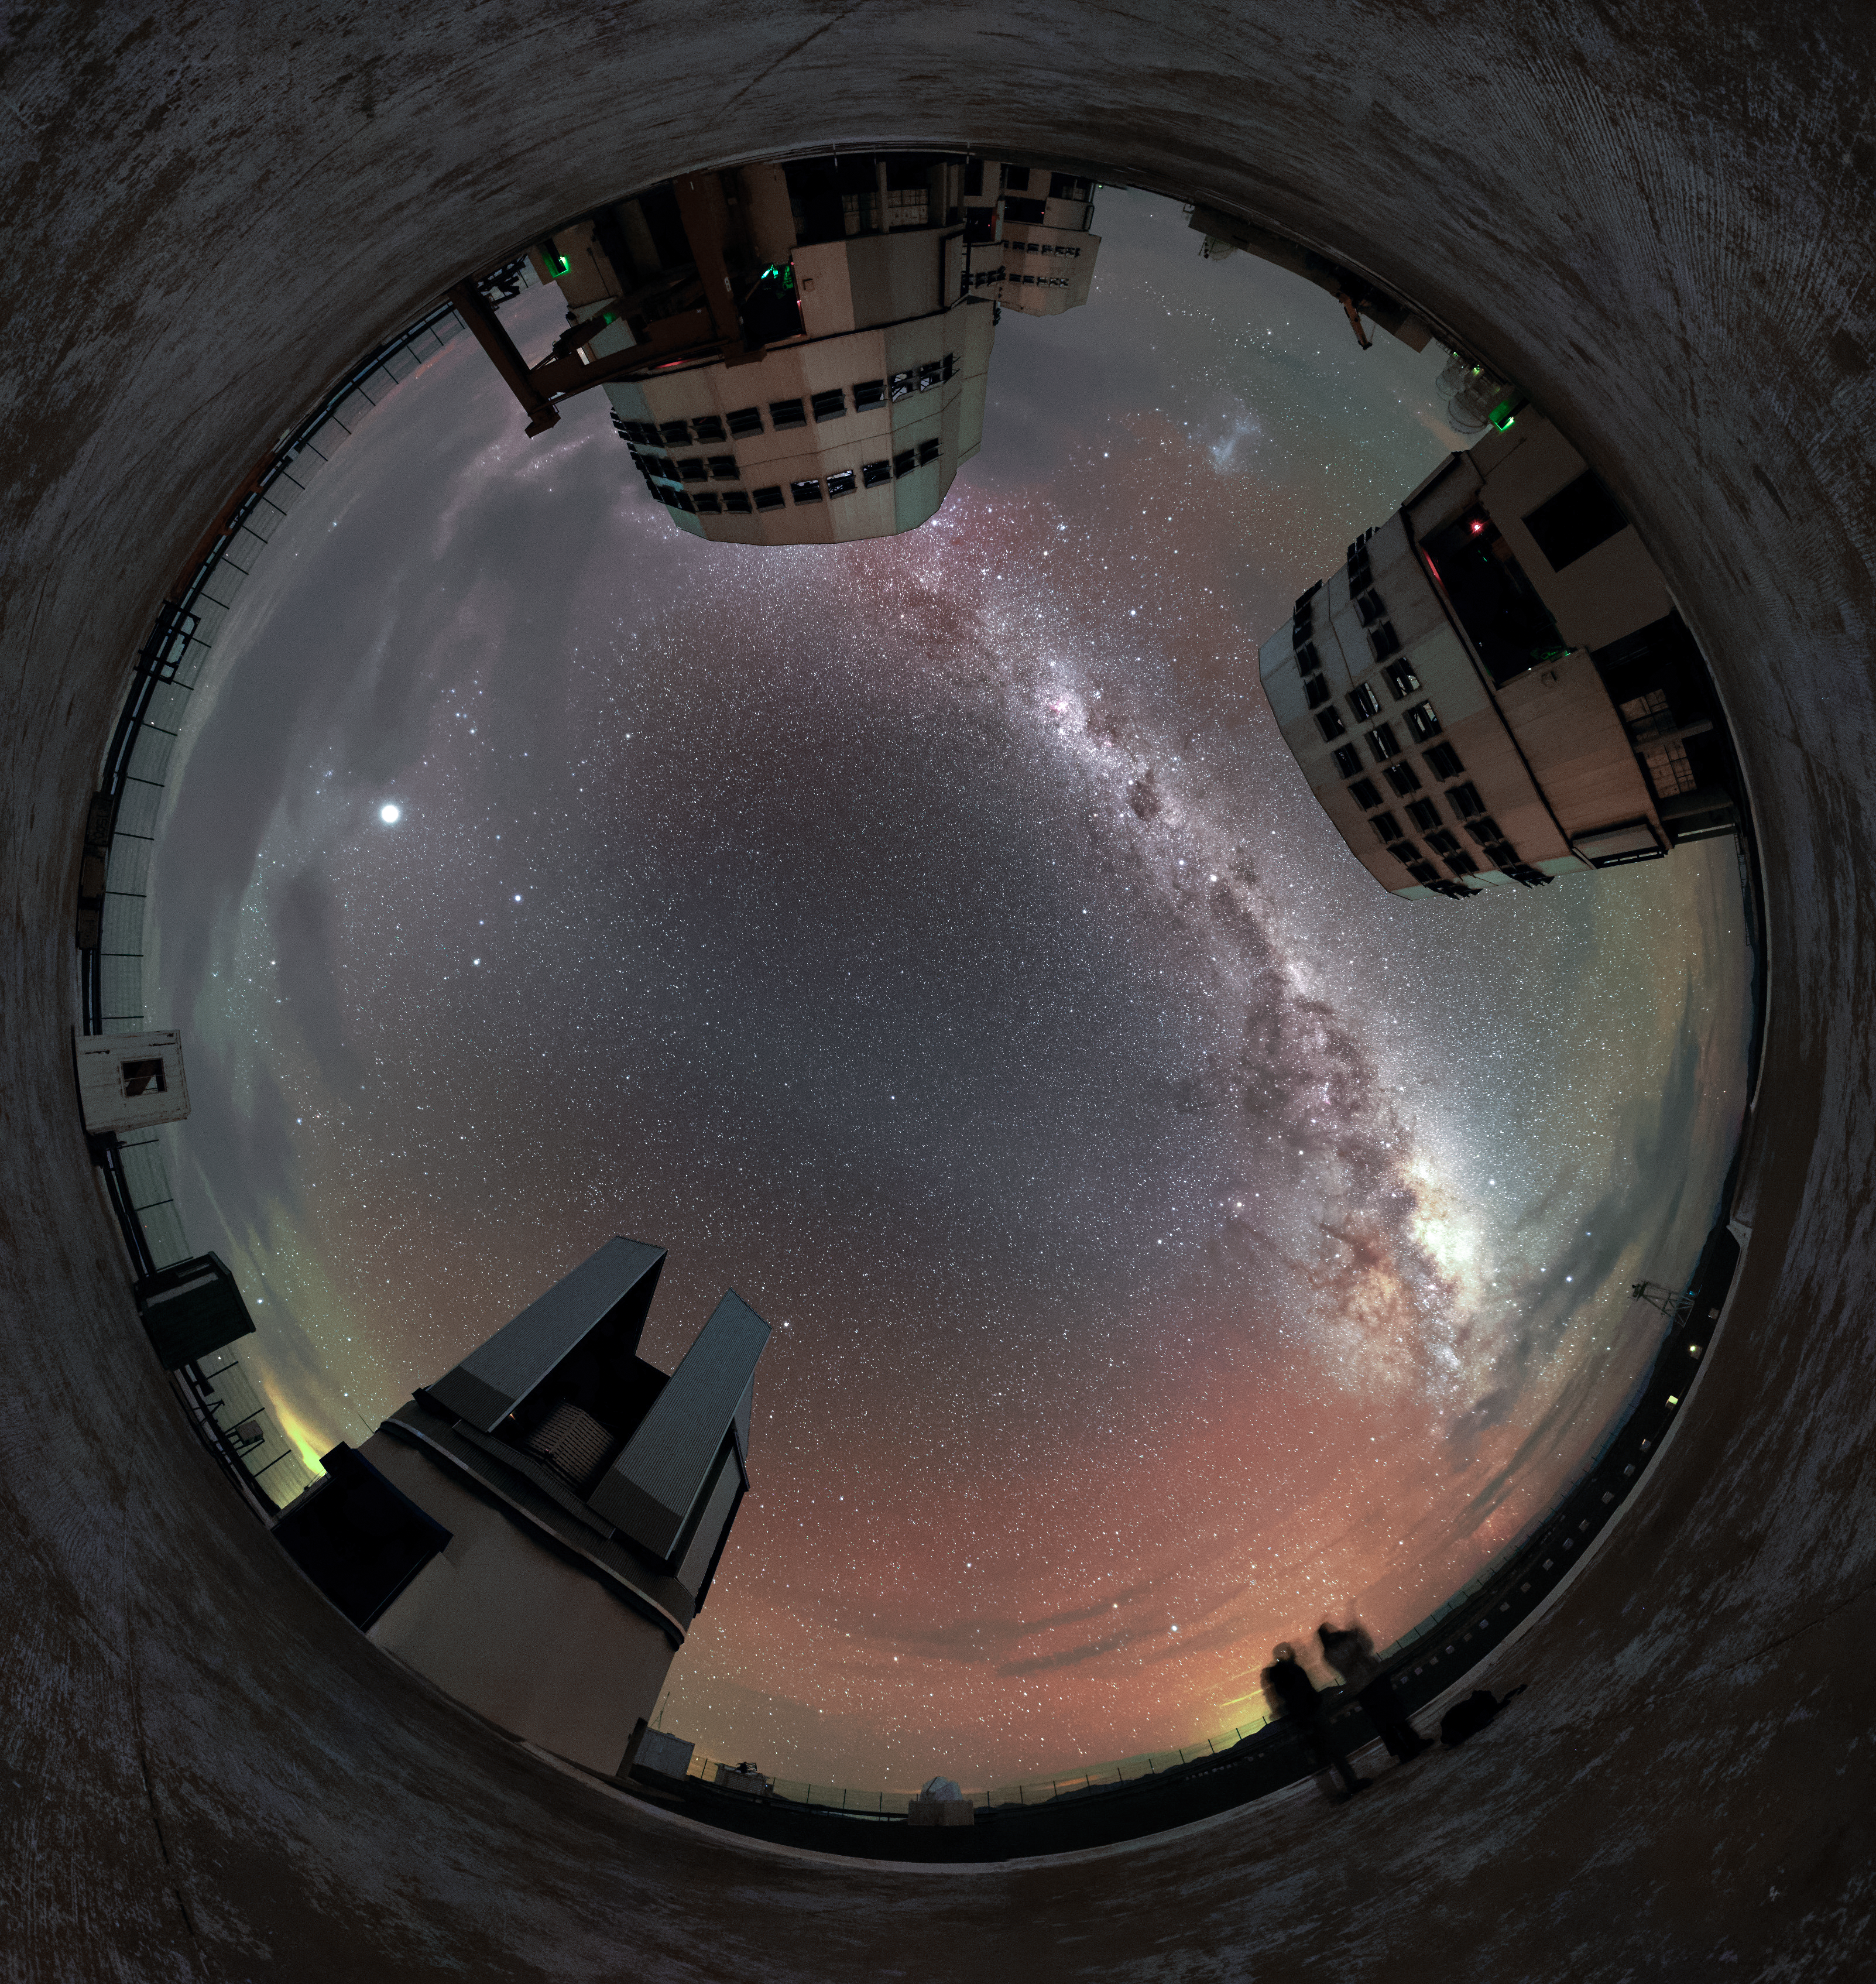

Lined up

The plane of the Milky Way — rippled with dust, gas and stars — elegantly stretches above the four Unit Telescopes of the Very Large Telescope (VLT), three lined up behind one another. The VLT Survey Telescope is also visible towards the bottom in this unusual fulldome fish-eye perspective from ESO's Paranal Observatory in northern Chile.

The red and green radiance scattering the sky is a luminescence known as airglow.

Credit: Jean-Marc Lecleire/PNA/ESO